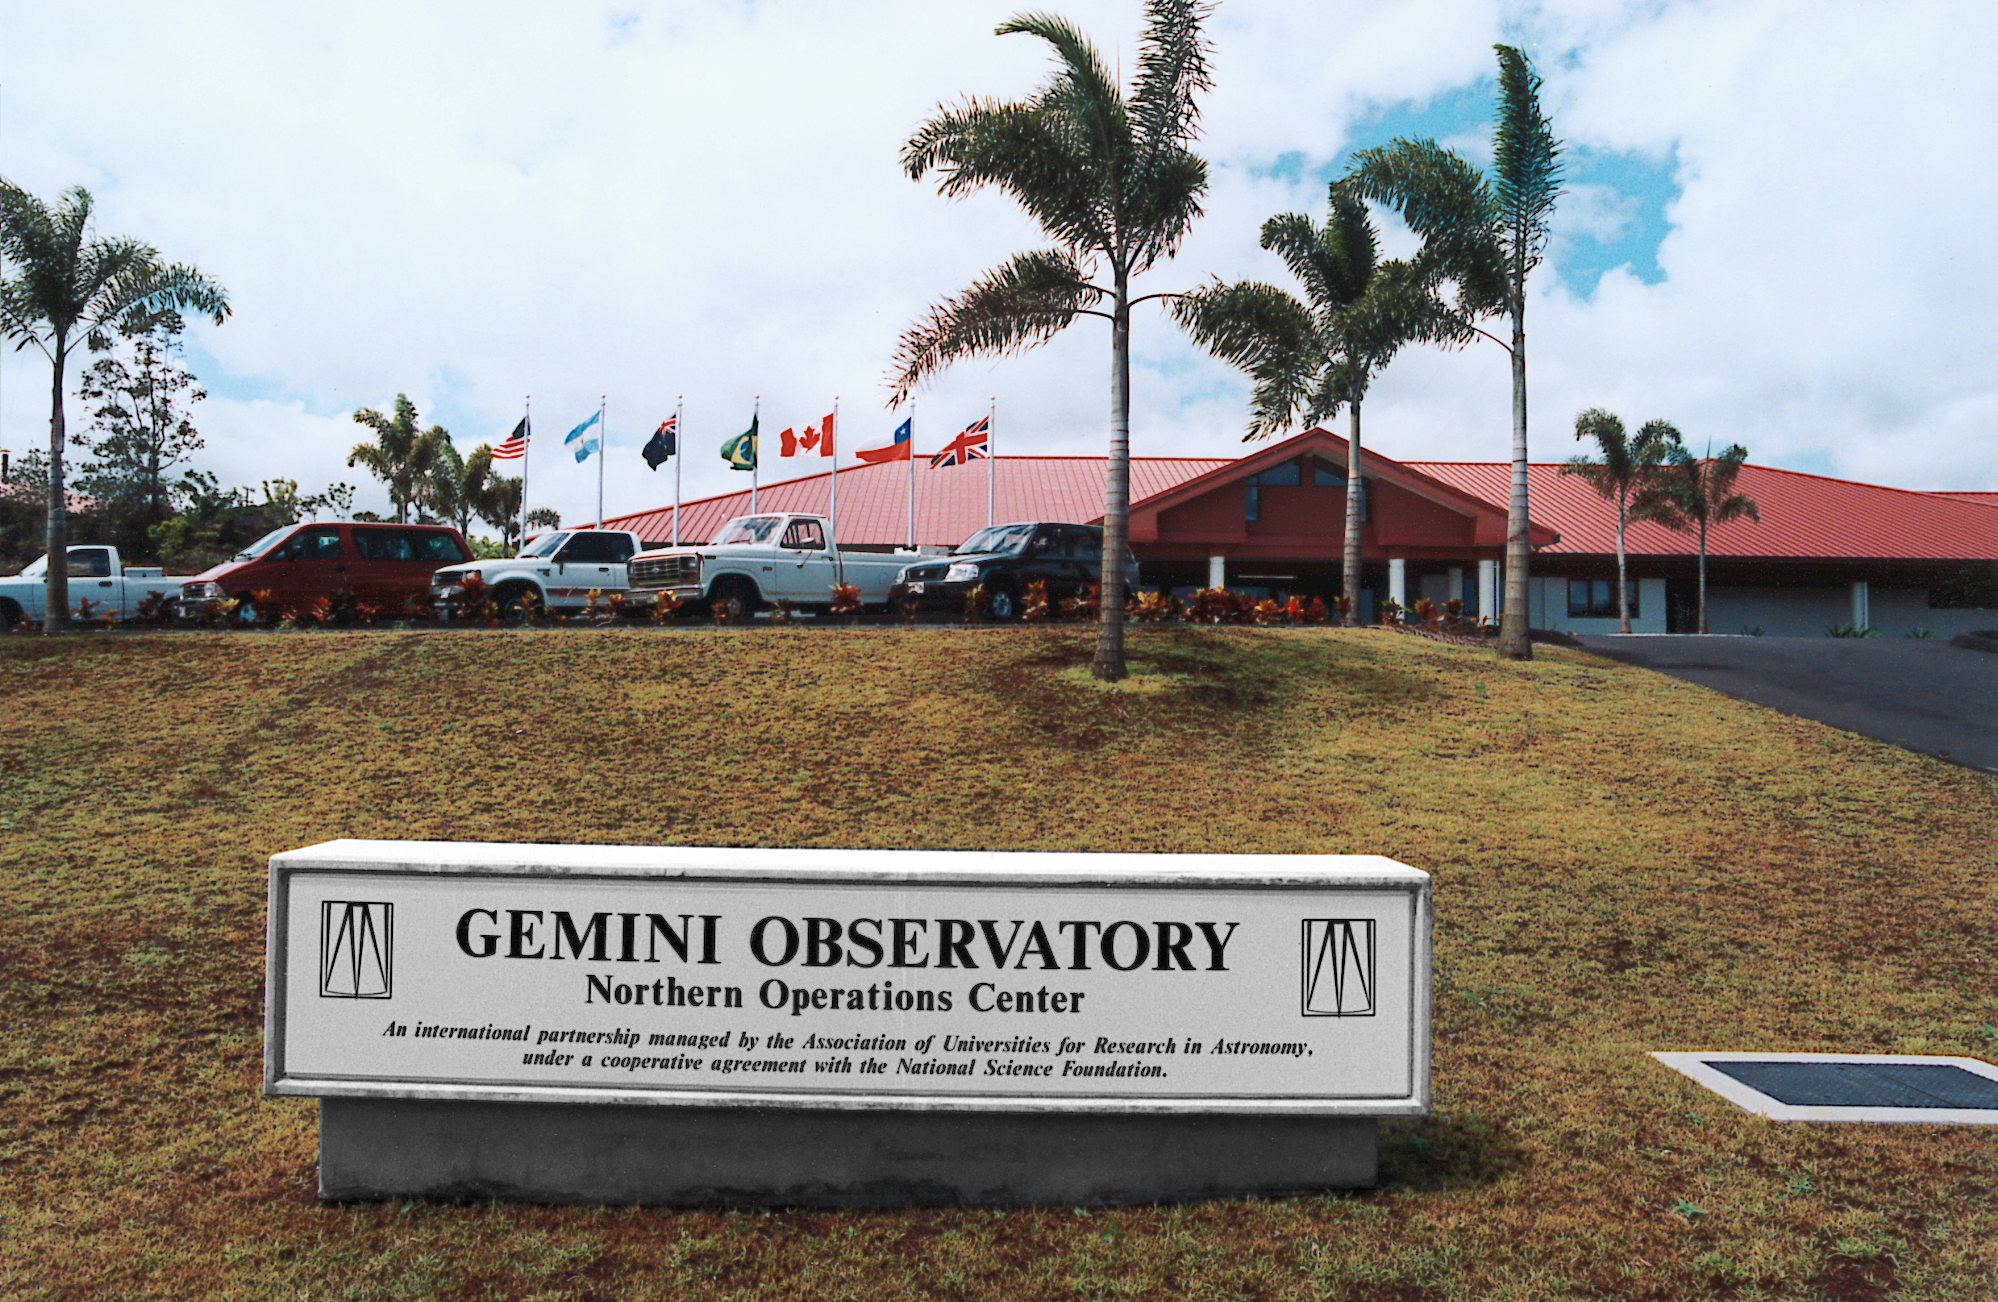

Gemini Hilo base

The base facility for the Gemini North telescope in Hilo, Hawaii, which was completed in August 1998.

Credit: NOIRLab/NSF/AURA